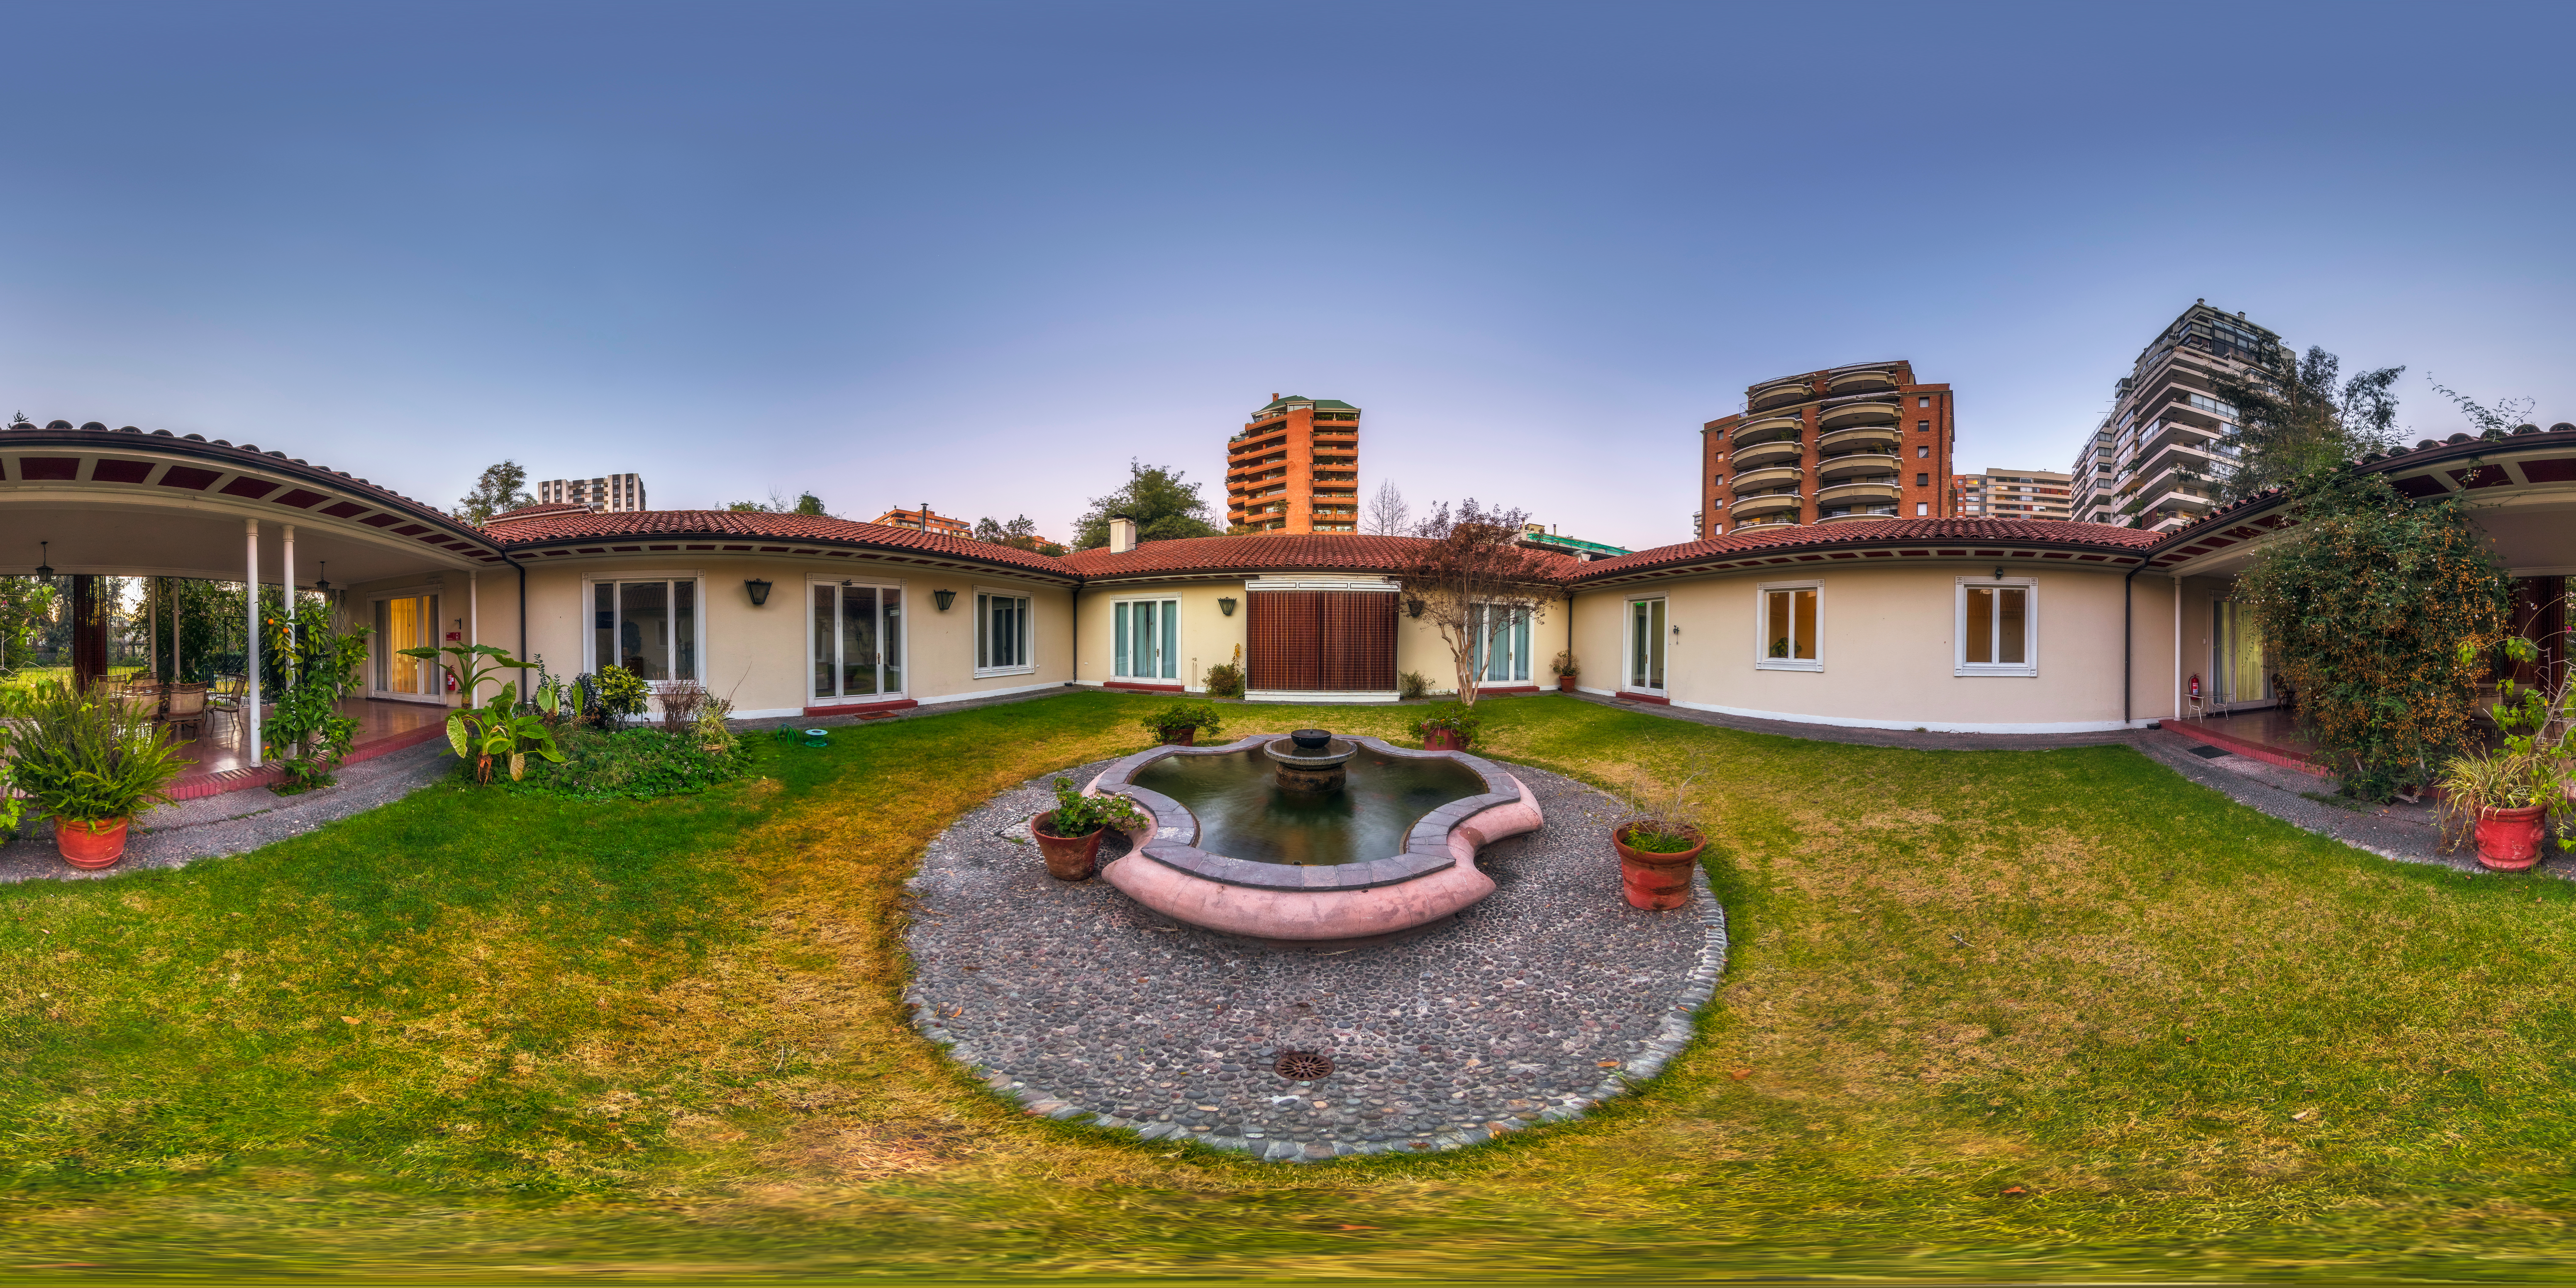

Home away from home

This image is a 360 panorama of the Guesthouse at ESO's Chilean headquarters in Vitacura, the official lodging for astronomers and ESO staff visiting the Vitacura offices.

Credit: M. Cabral/ESO